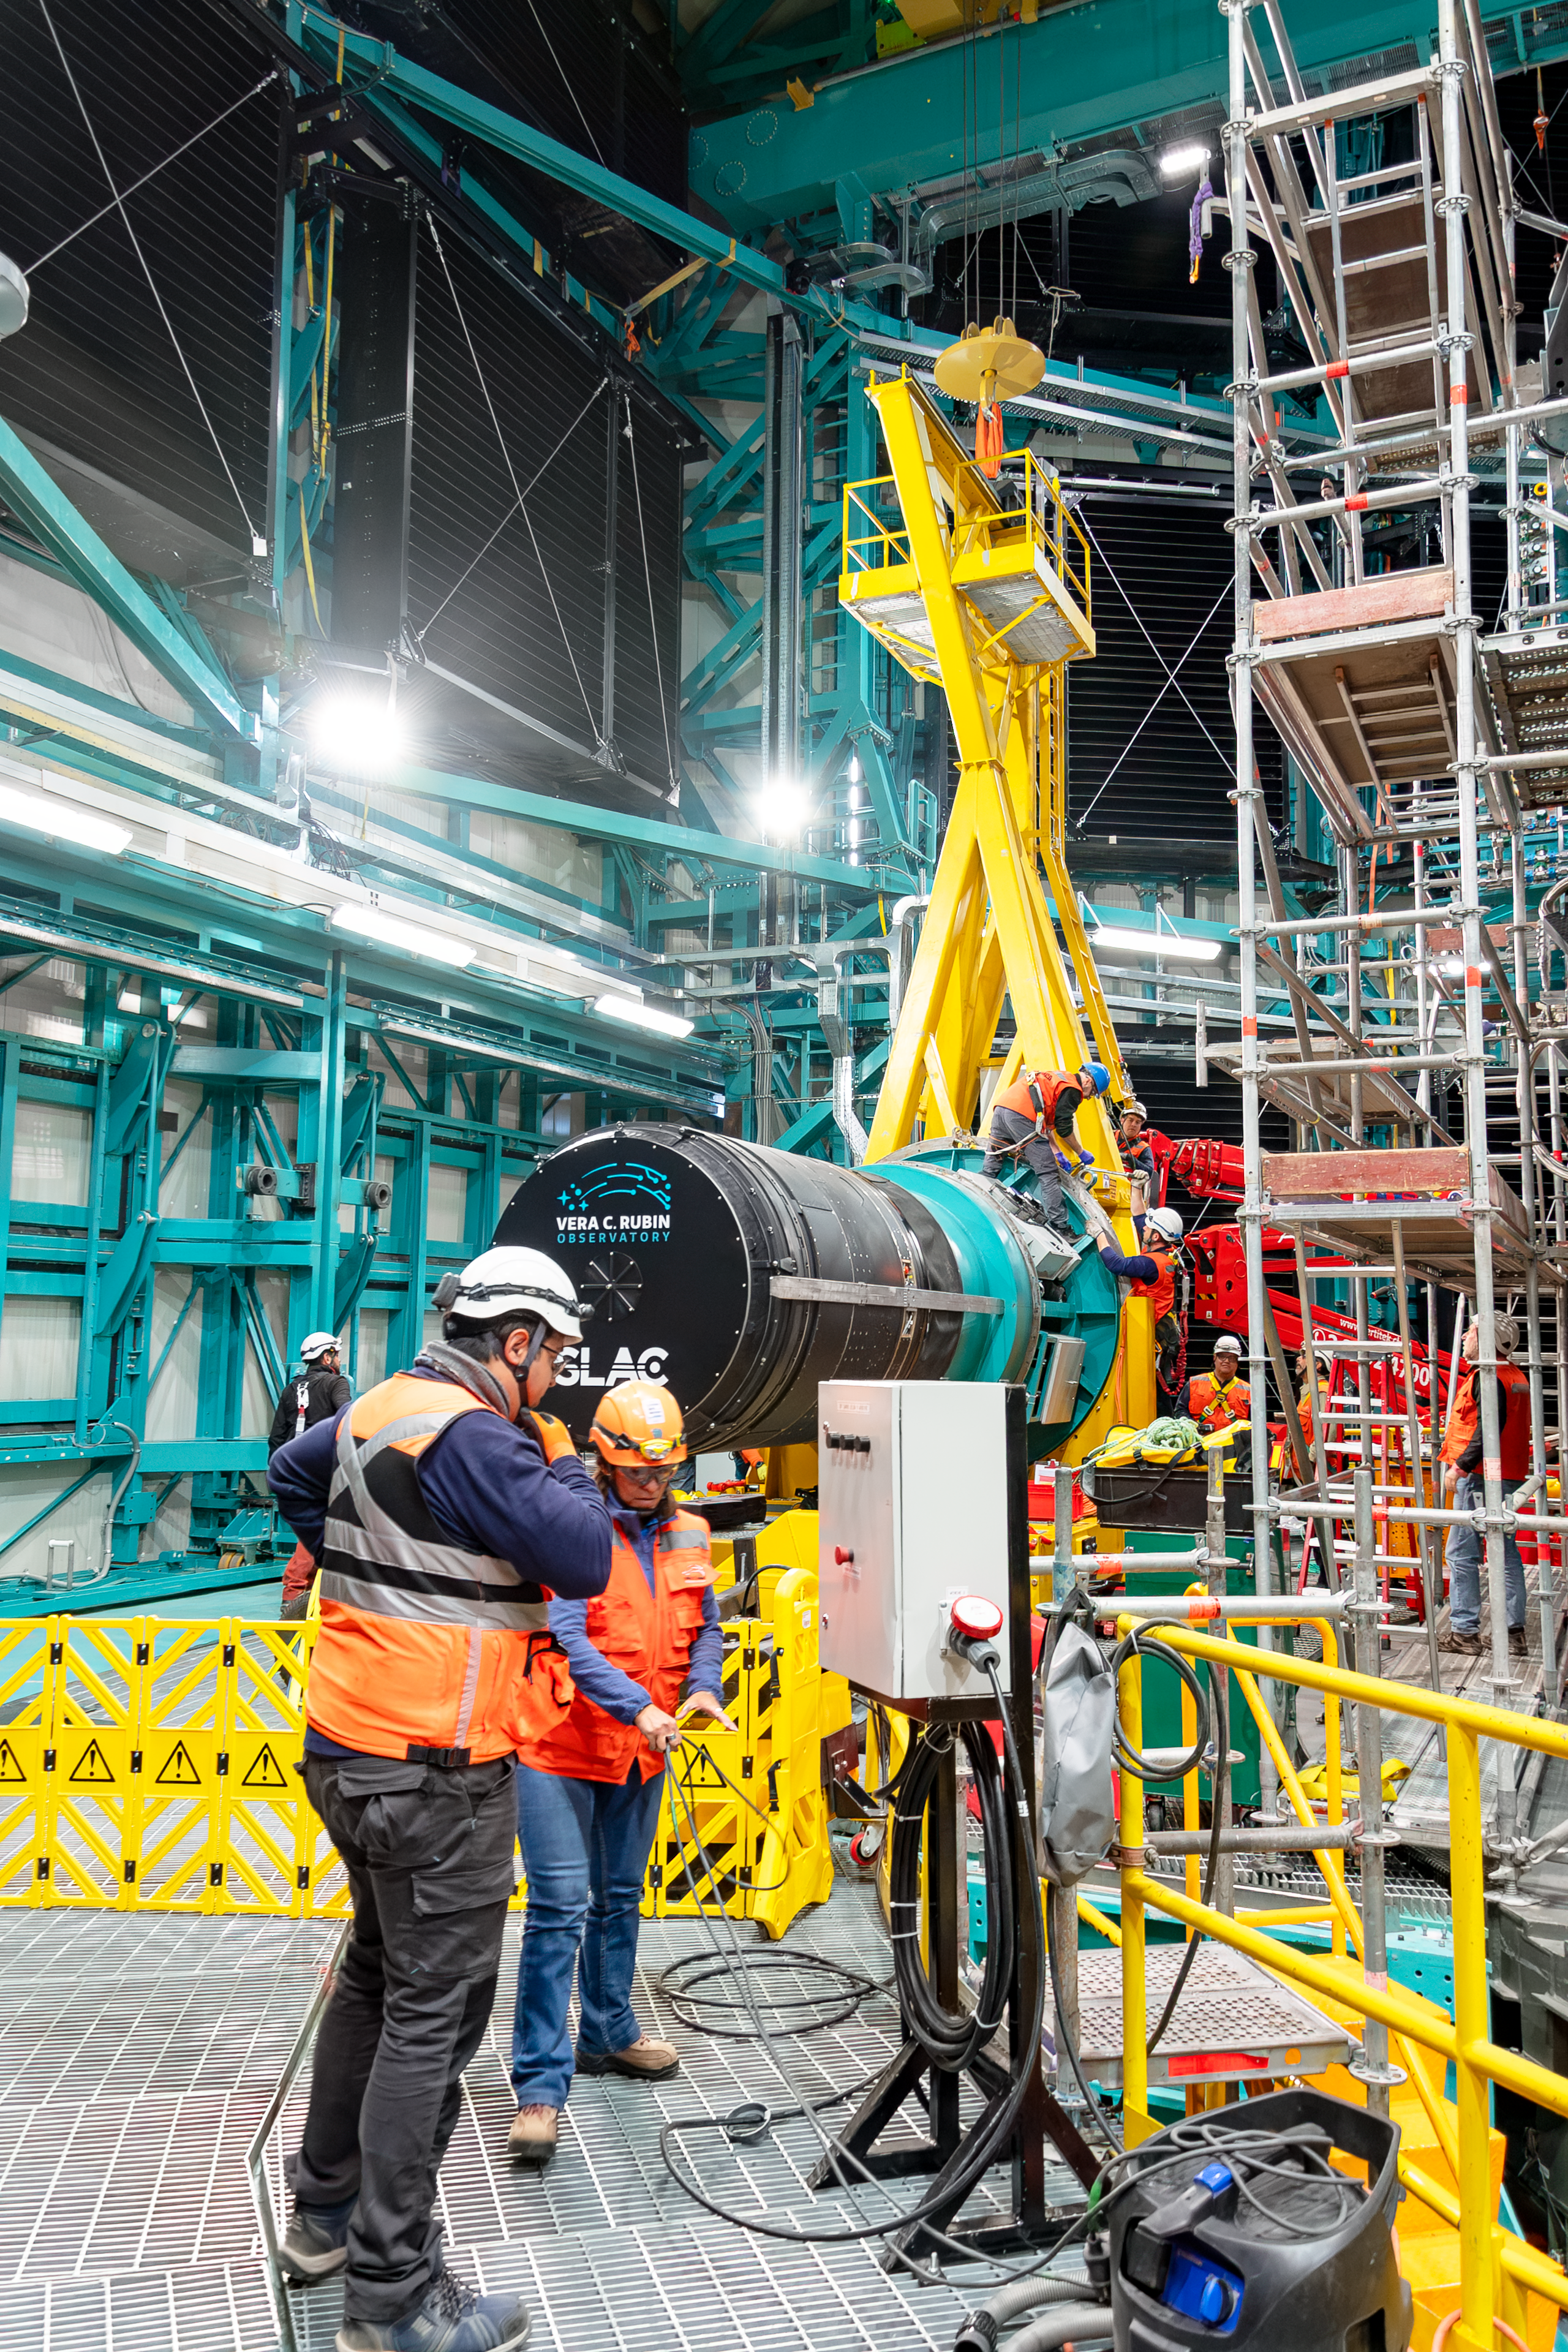

LSST Camera Installation

The NSF–DOE Vera C. Rubin Observatory team installing the LSST Camera on the Simonyi Survey Telescope in March 2025.

Credit: RubinObs/NOIRLab/SLAC/NSF/DOE/AURA/B. Quint